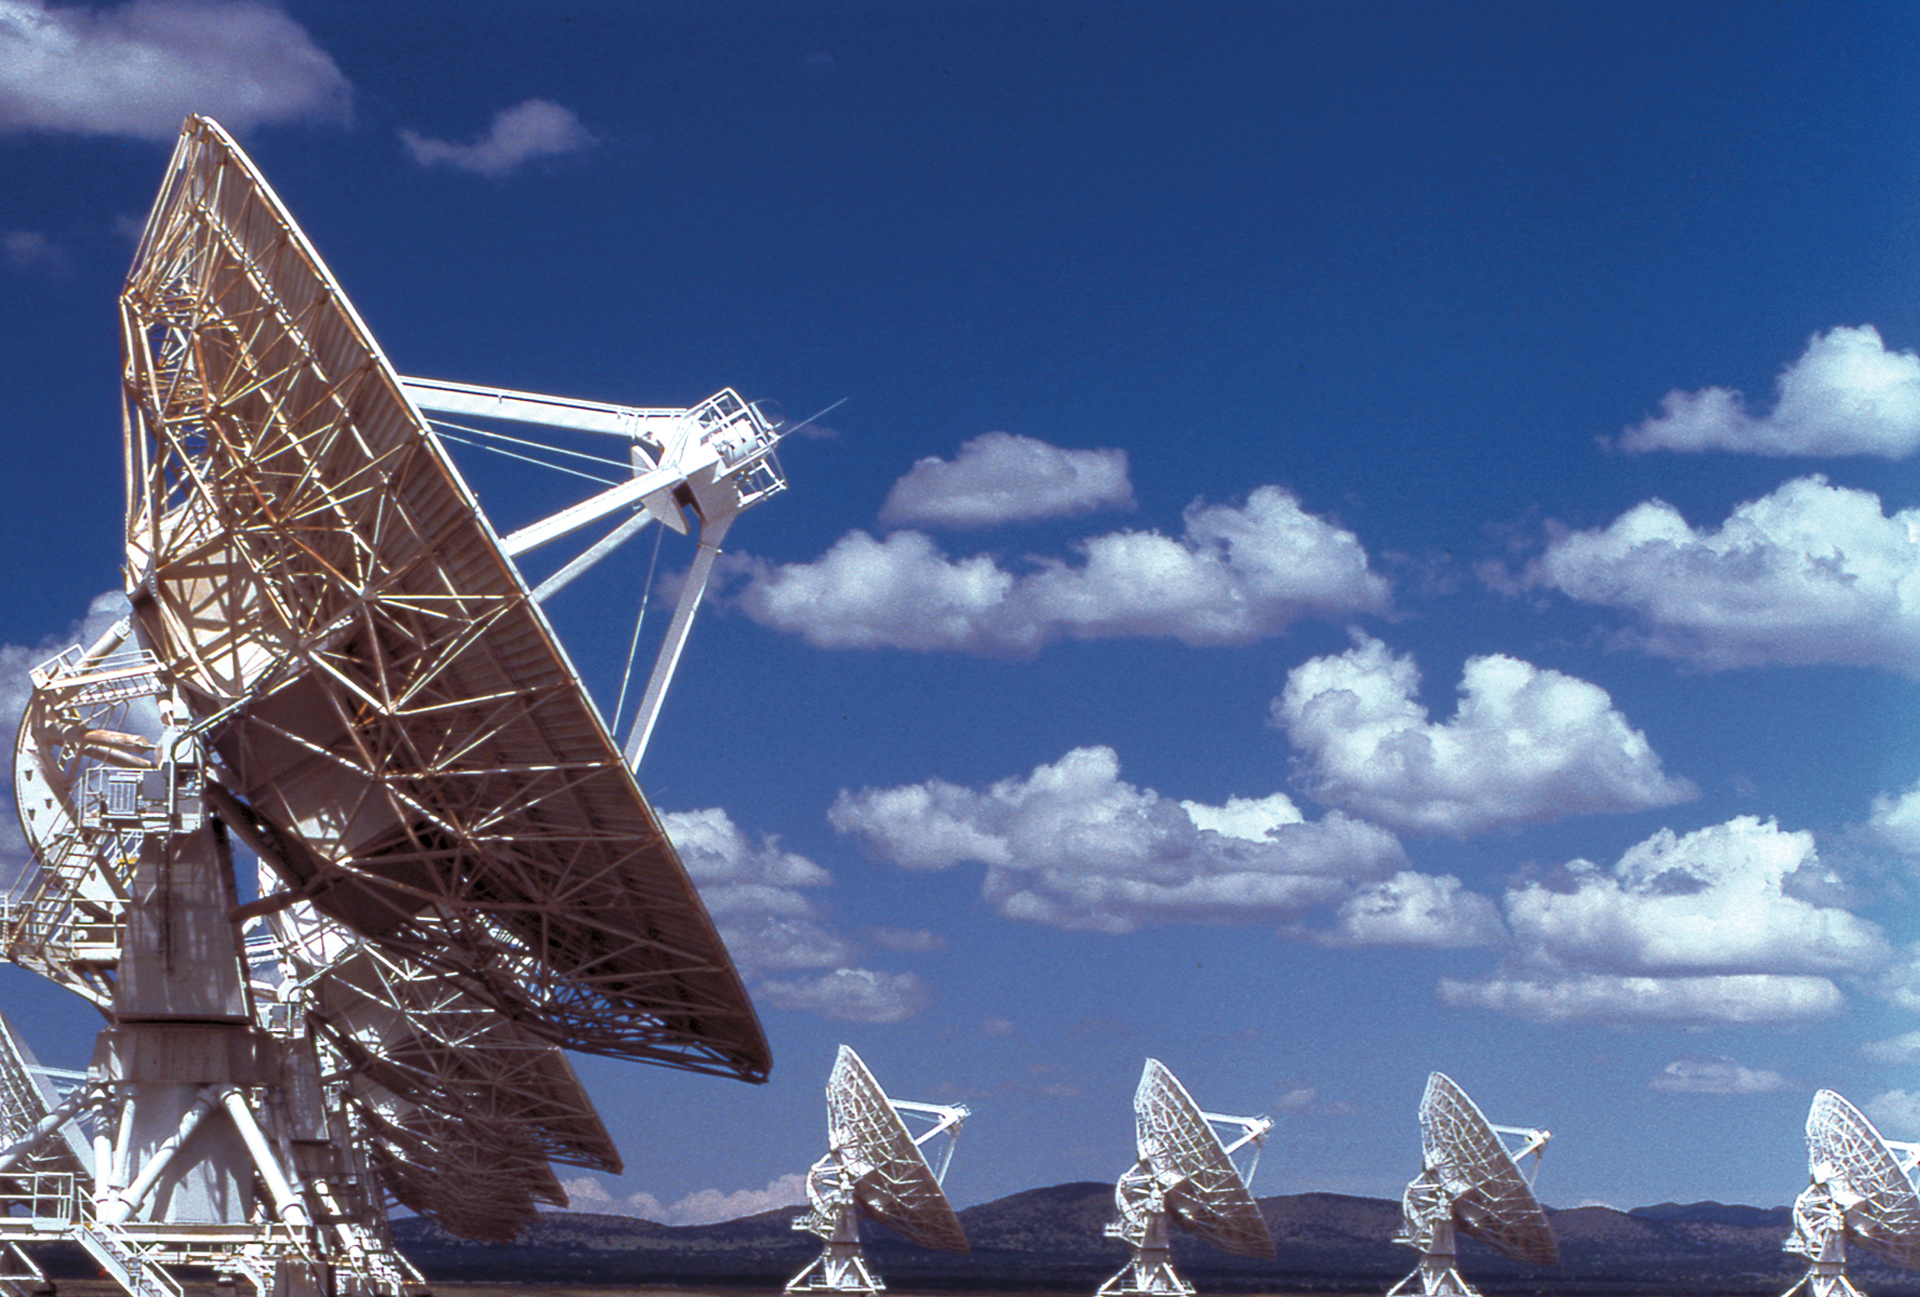

Mountains surrounding the VLA

The Very Large Array in central New Mexico is surrounded by the San Mateo Mountains, which can be seen in the distant background of this photo.

Credit: NRAO/AUI/NSF